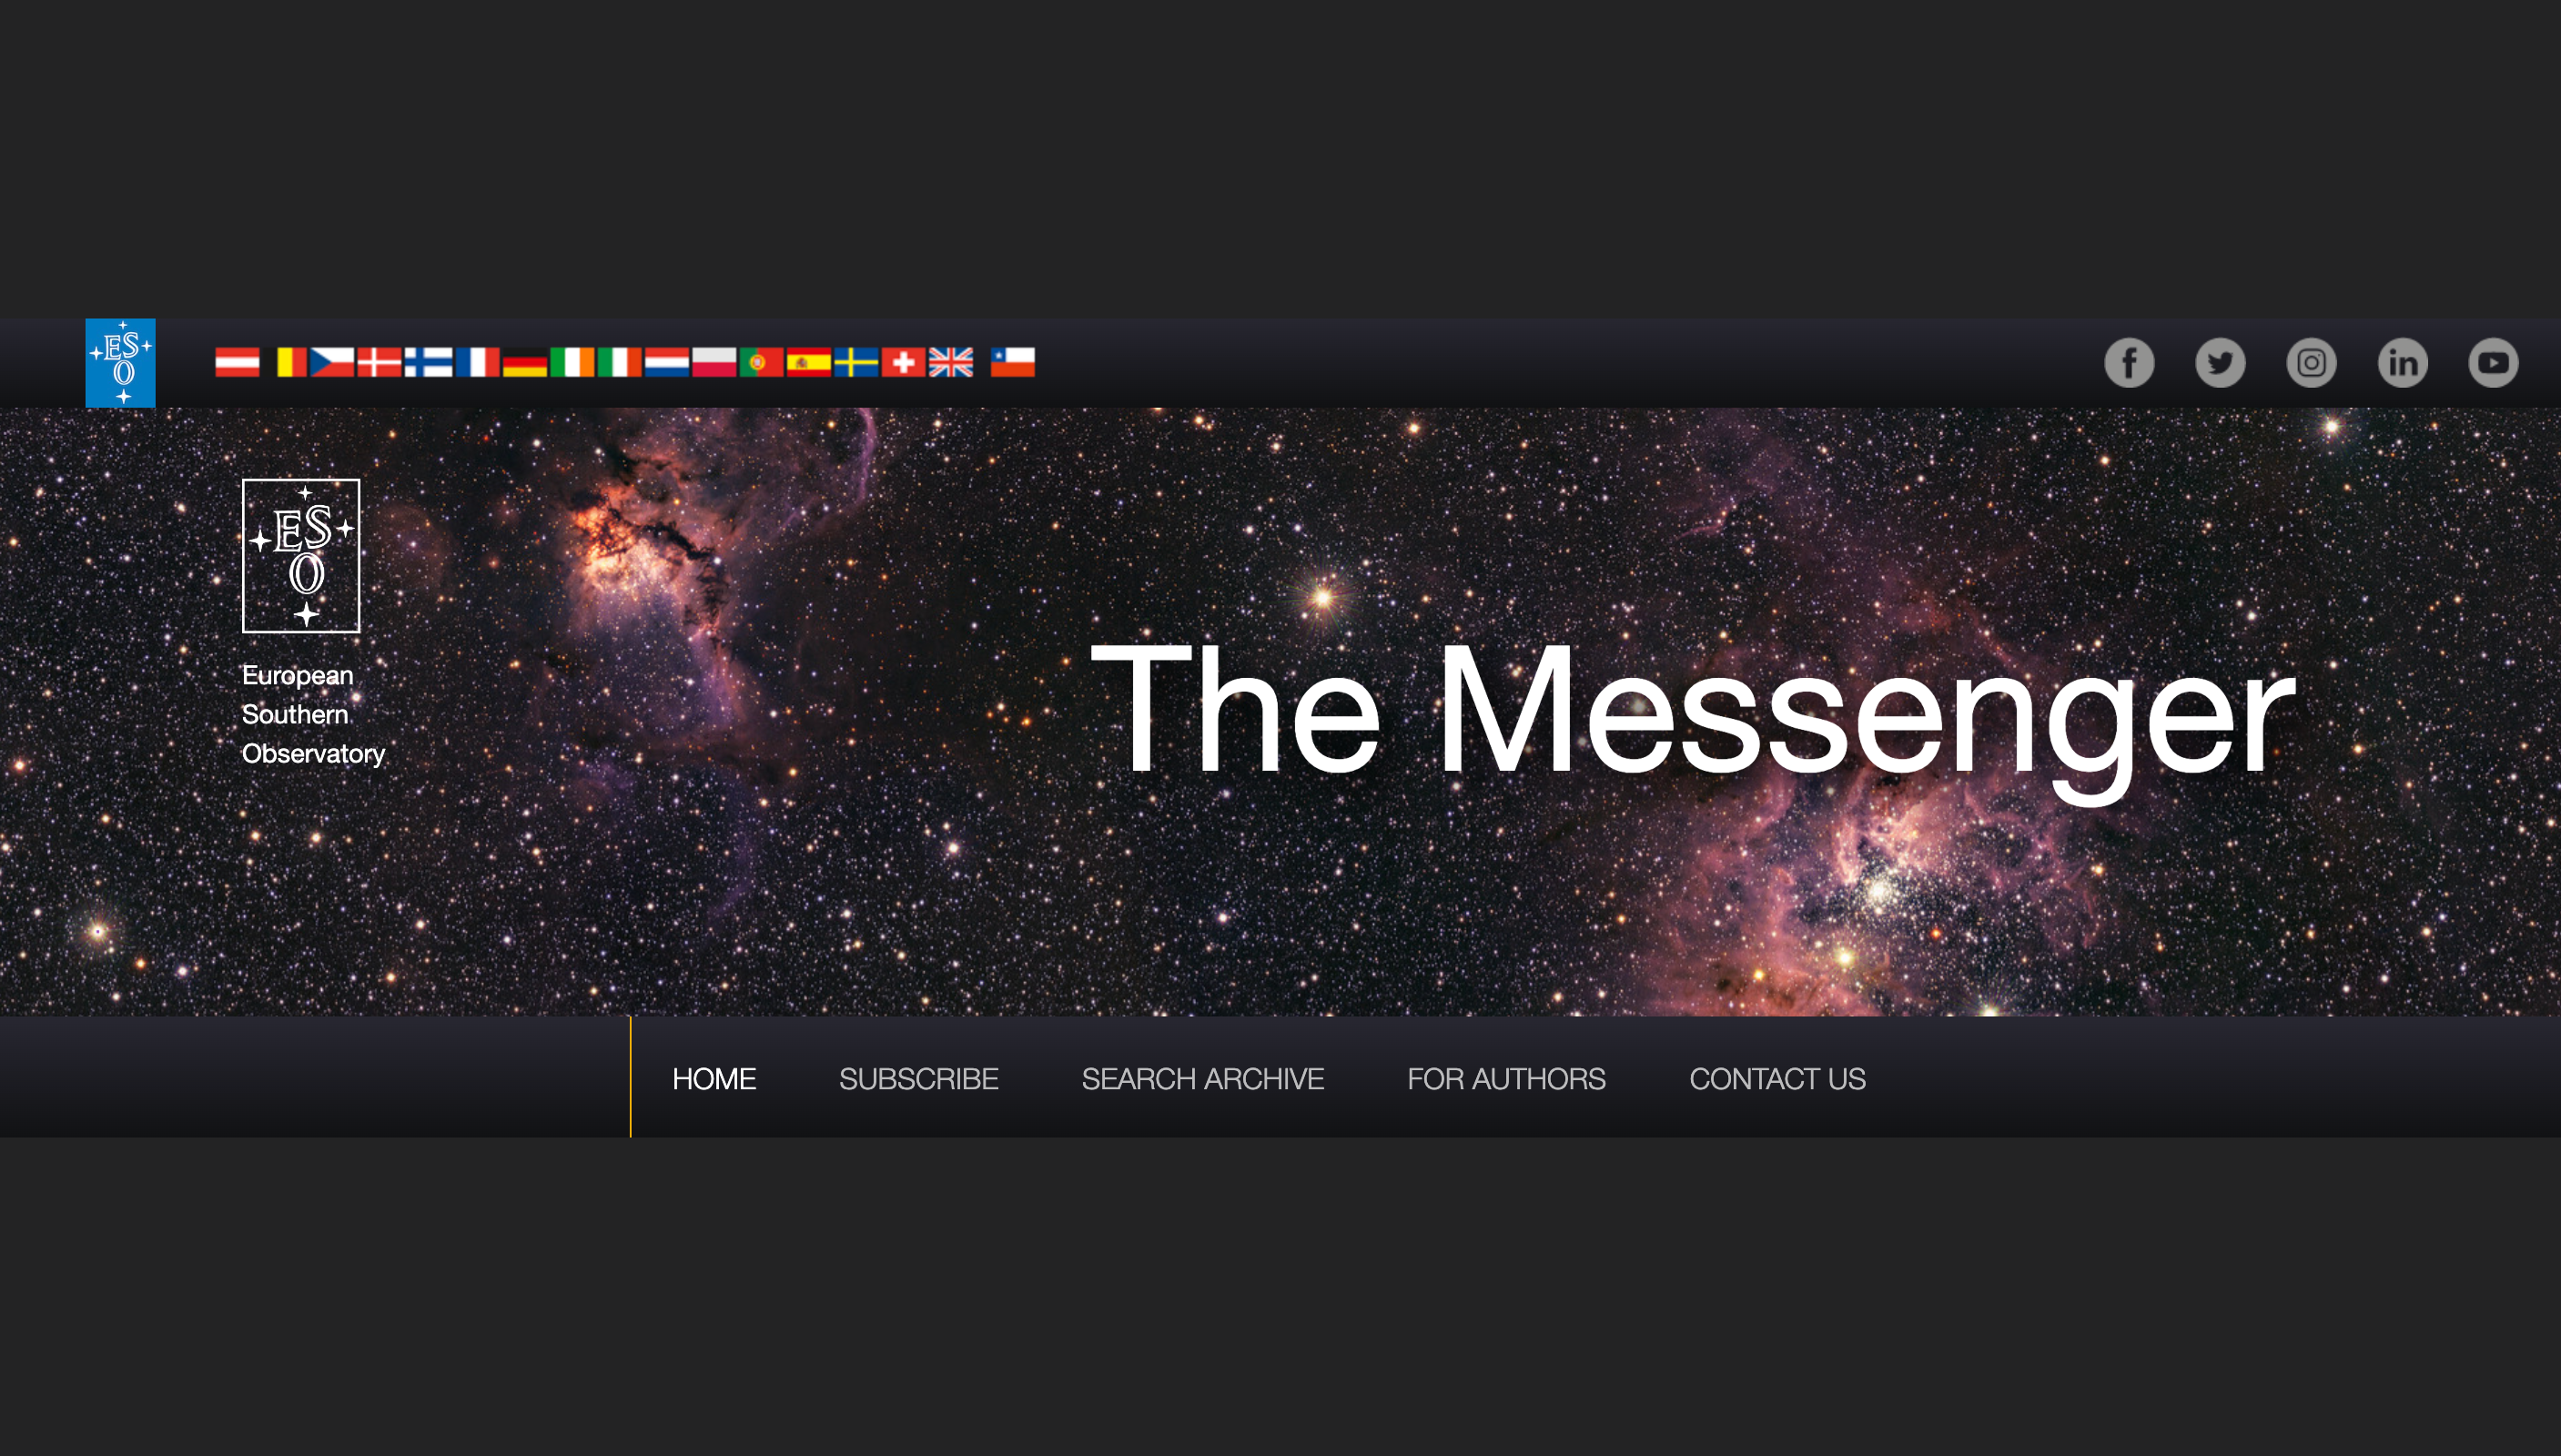

Banner of The Messenger’s new digital home

A stunning view of the nebulas NGC 3603 and NGC 3576, imaged with ESO’s Visible and Infrared Survey Telescope for Astronomy (VISTA), was chosen to feature in the banner of the new digital home of The Messenger, ESO’s journal of science and technology. The original background image was released in November 2022.

Credit: Background: ESO/VVVX survey